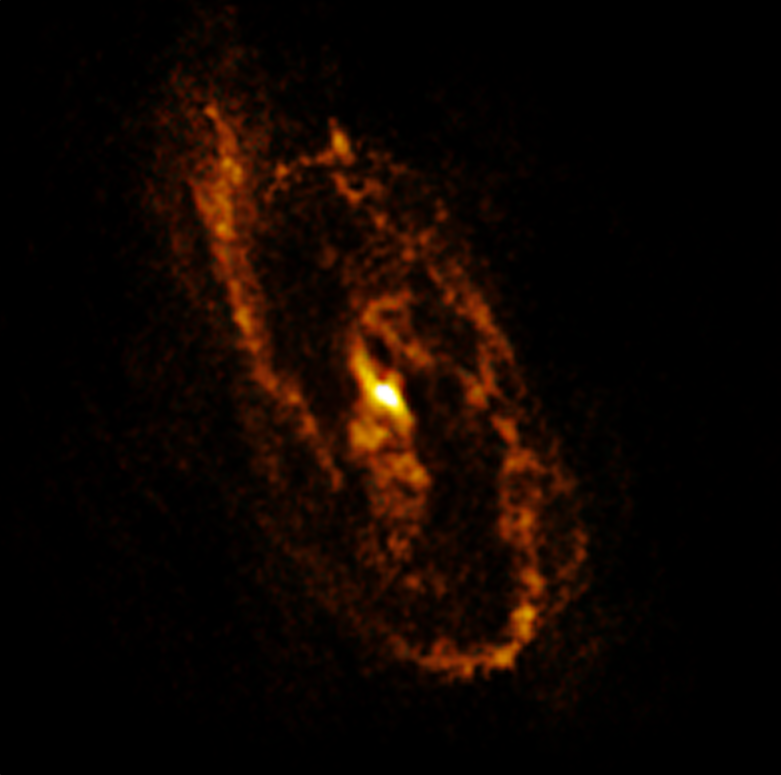

The NGC 1386 galaxy as seen by ALMA

This image shows the central regions of the spiral galaxy NGC 1386 observed by the Atacama Large Millimetre/Submillimetre Array (ALMA), operated by ESO and its international partners. It shows multiple clouds of gas ready to form new stars in a galaxy otherwise dominated by old stars.

Credit: ALMA (ESO/NAOJ/NRAO)/A. Prieto et al.